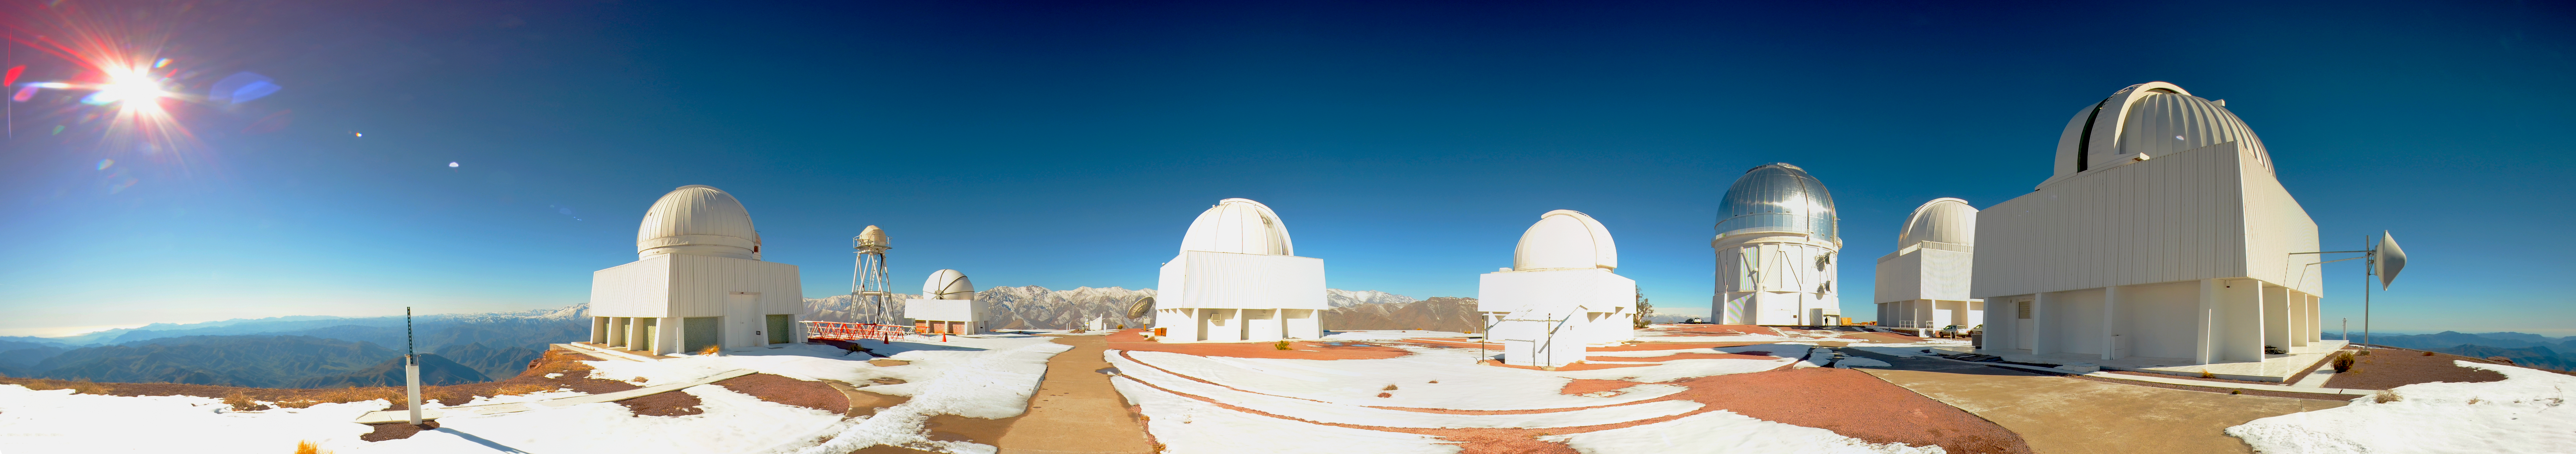

Panorama of Cerro Tololo Inter-American Observatory

Panorama of Cerro Tololo Inter-American Observatory, Chile.

Credit: CTIO/NOIRLab/NSF/AURA/D. Munizaga